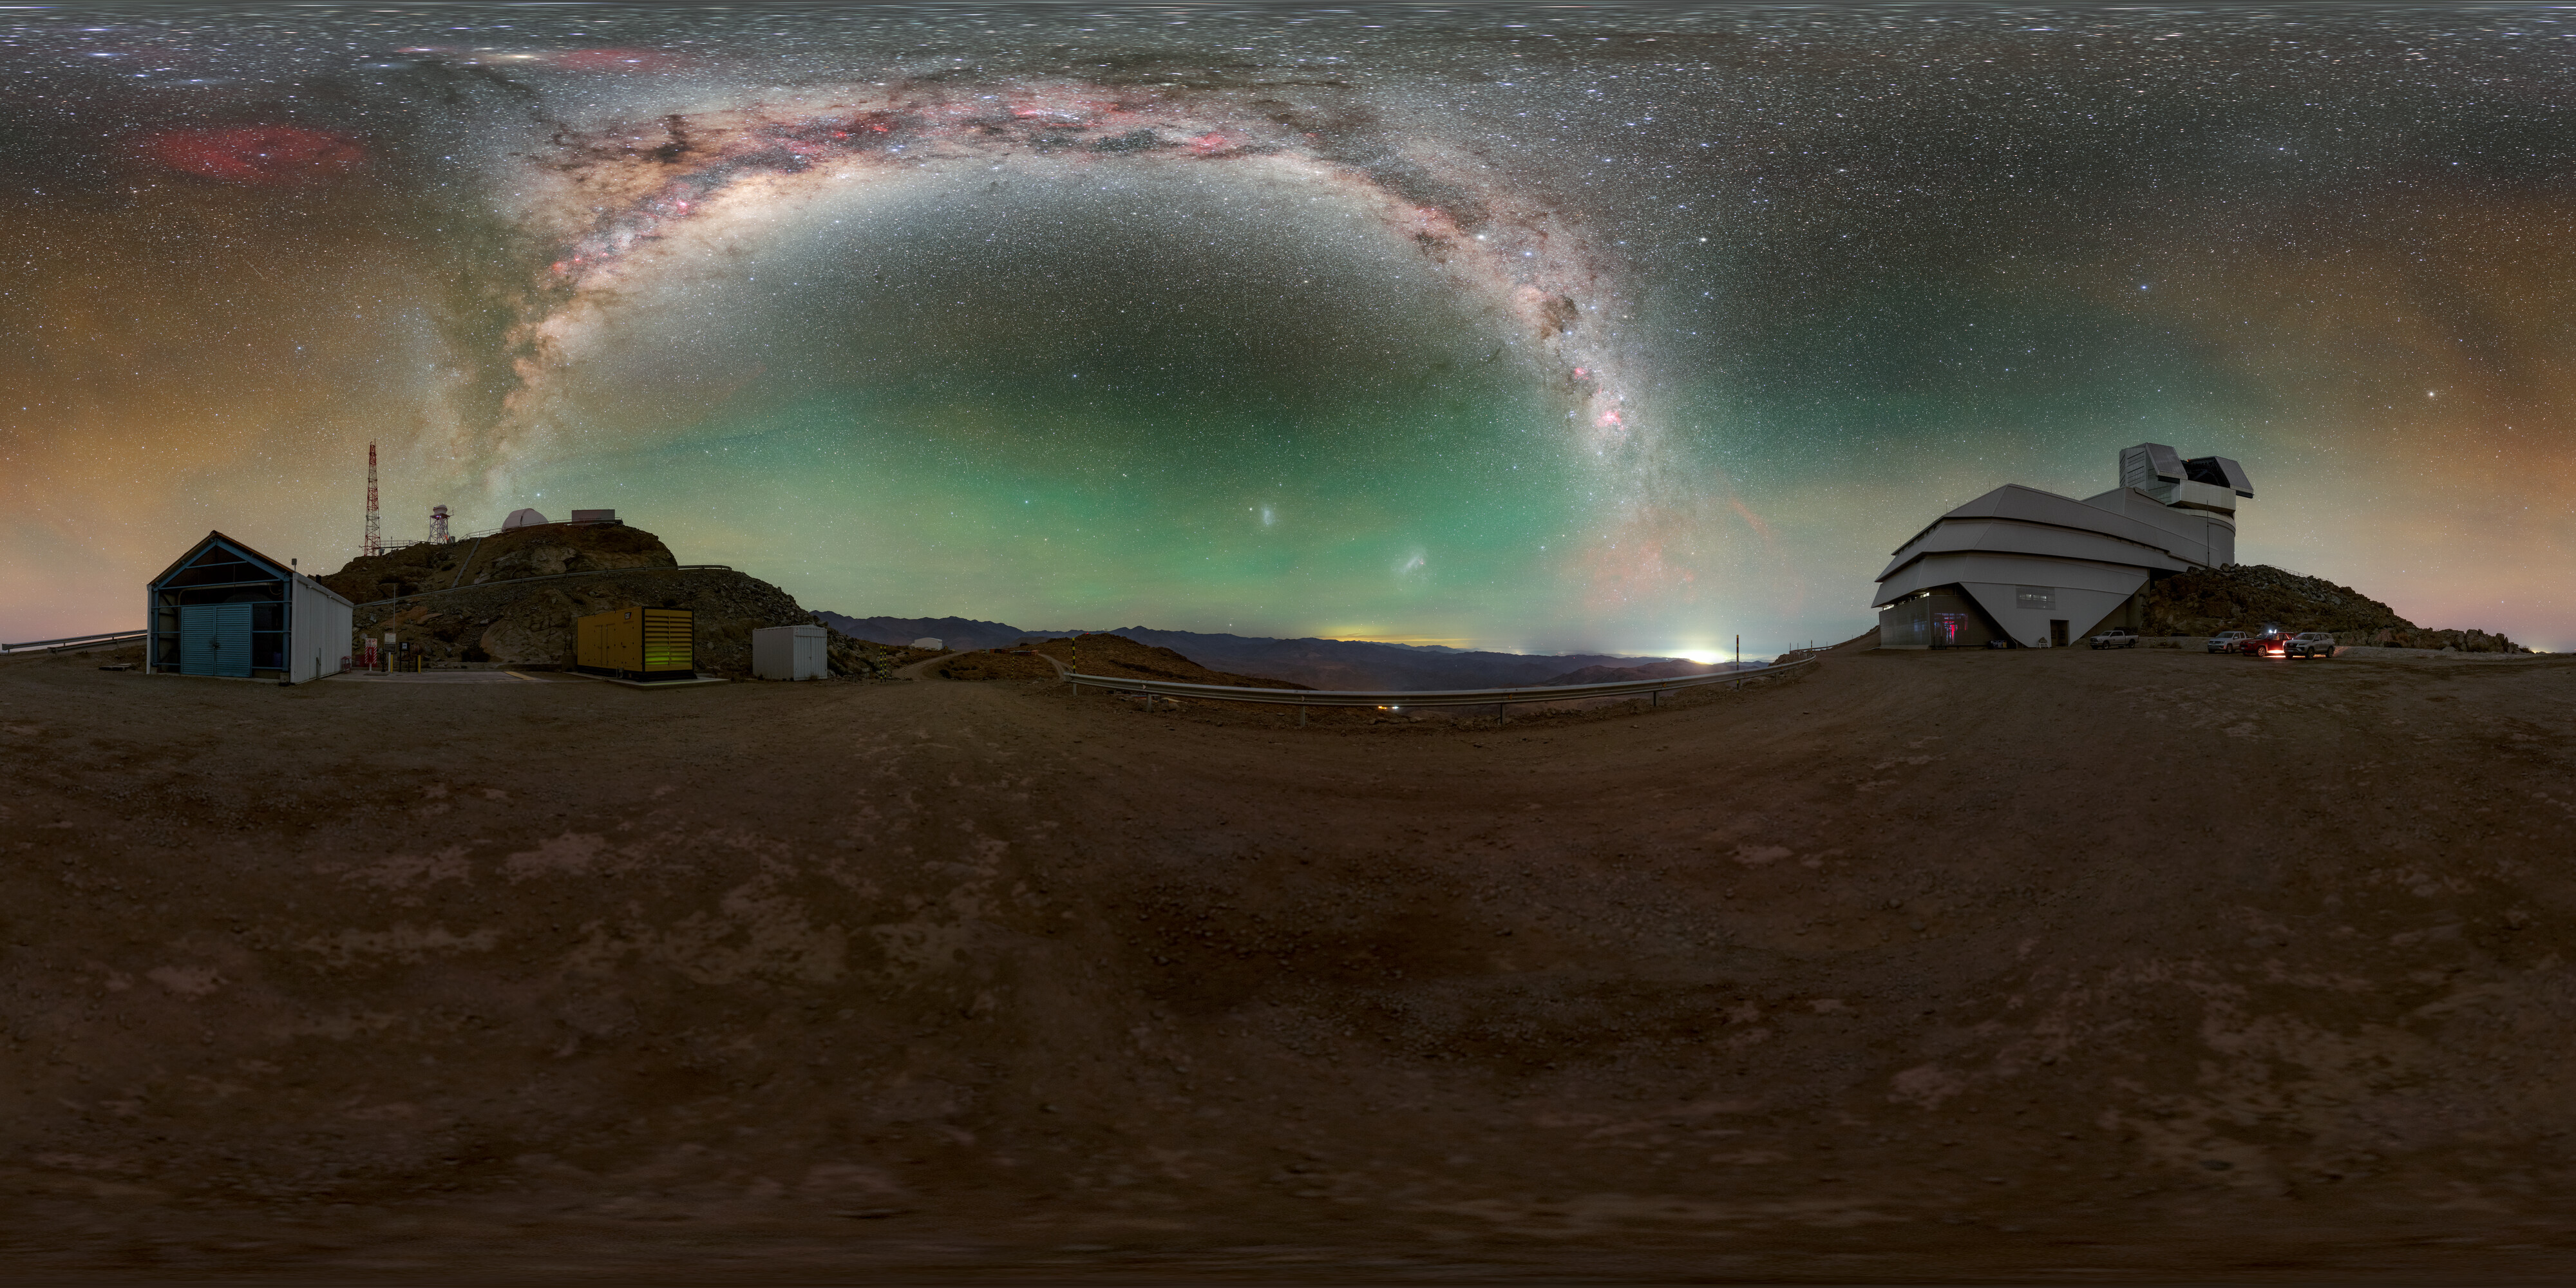

Rubin During First Look Observation Campaign (360-degree Panorama)

A 360-degree panorama of NSF–DOE Vera C. Rubin Observatory atop Cerro Pachón during the First Look observation campaign. A fulldome version and cropped version are also available.

Credit: RubinObs/NOIRLab/SLAC/NSF/DOE/AURA/P. Horálek (Institute of Physics in Opava)